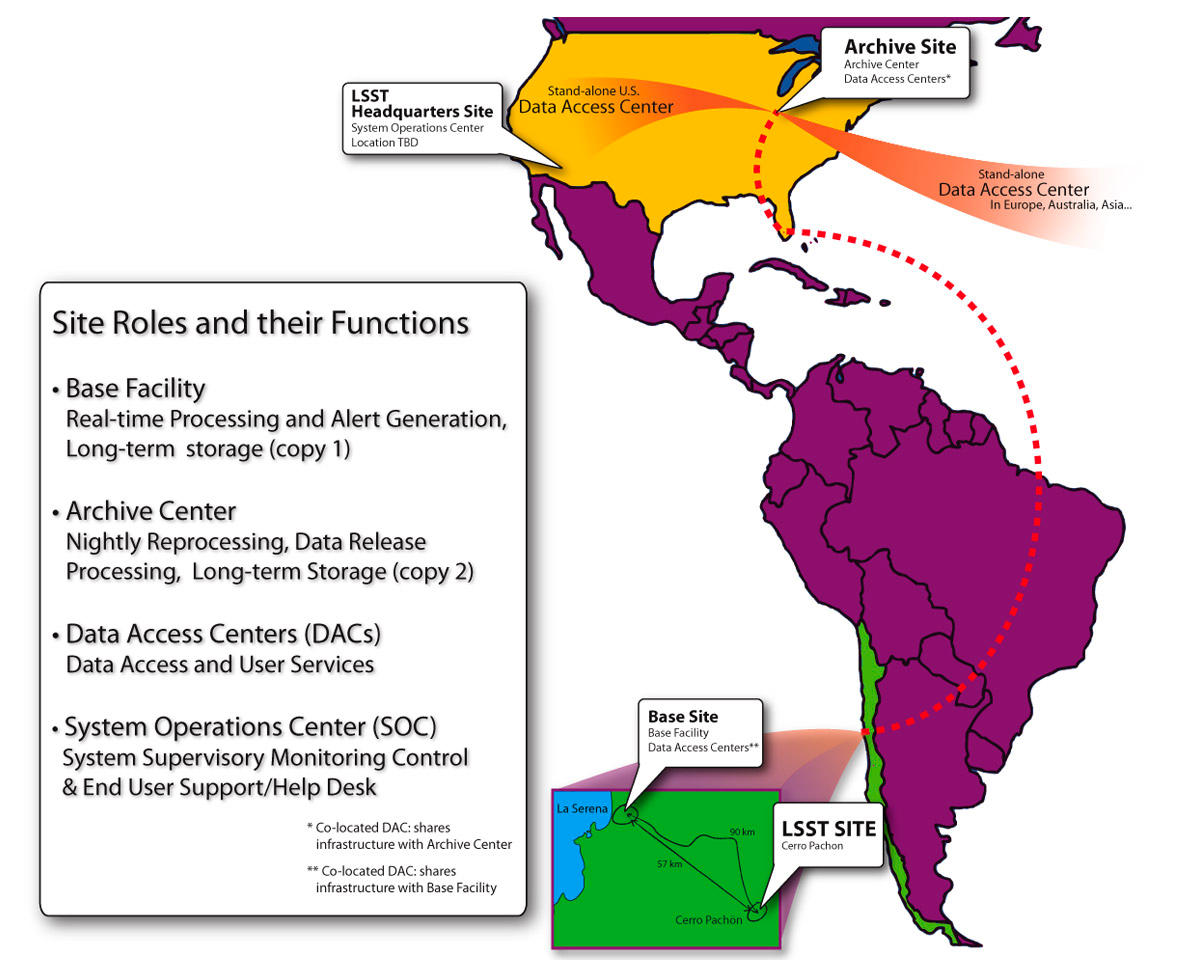

Data Management Facilities

The data management system begins at the data acquisition interface between the camera and telescope subsystems and flows through to the data products accessed by end users. On the way, it moves through three types of managed facilities supporting data management, as well as end user sites that may conduct science using LSST data or pipeline resources on their own computing infrastructure.
Part of the Foundational Diagrams collection.

Credit: Vera C. Rubin Observatory/ NOIRLab Office; Tucson; Arizona